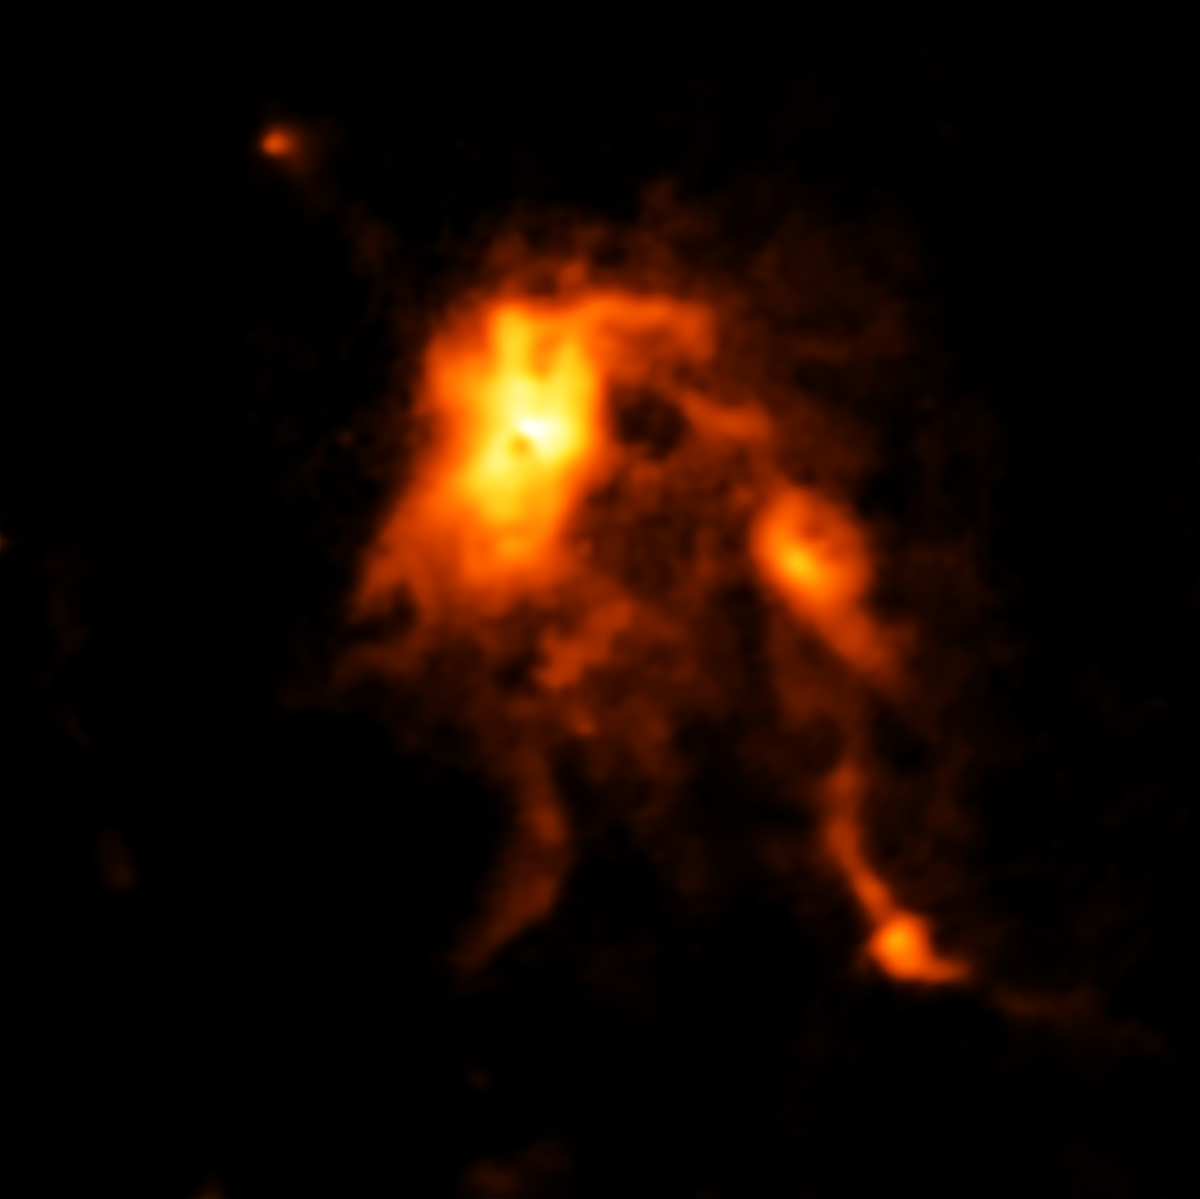

Protostar blazes and reshapes its stellar nursery

This image, taken by the Atacama Large Millimeter/submillimeter Array (ALMA) in Chile, shows glowing dust inside the protocluster NGC 6334I. Studying this star-forming cloud in the Cat’s Paw Nebula (NGC 6334) with both ALMA and the Submillimeter Array (SMA) in Hawaii astronomers could see that something dramatic had taken place, completely changing a stellar nursery over a surprisingly short period of time.

It is known that young stars form inside protoclusters when pockets of gas become so dense that they begin to collapse under their own gravity. Over time, discs of dust and gas form around these nascent stars and funnel material onto their surfaces helping them grow.

However, this new image from ALMA shows a massive protostar, nestled deep within this dust-filled stellar nursery, that is undergoing an intense growth spurt, most likely triggered by an avalanche of gas falling onto its surface. This new material feeding it is causing the protostar to shine nearly 100 times brighter than before.The discovery of this outburst supports the theory that young stars can undergo intense growth spurts that reshape their surroundings.

Credit: ALMA (ESO/NAOJ/NRAO); C. Brogan, B. Saxton (NRAO/AUI/NSF)